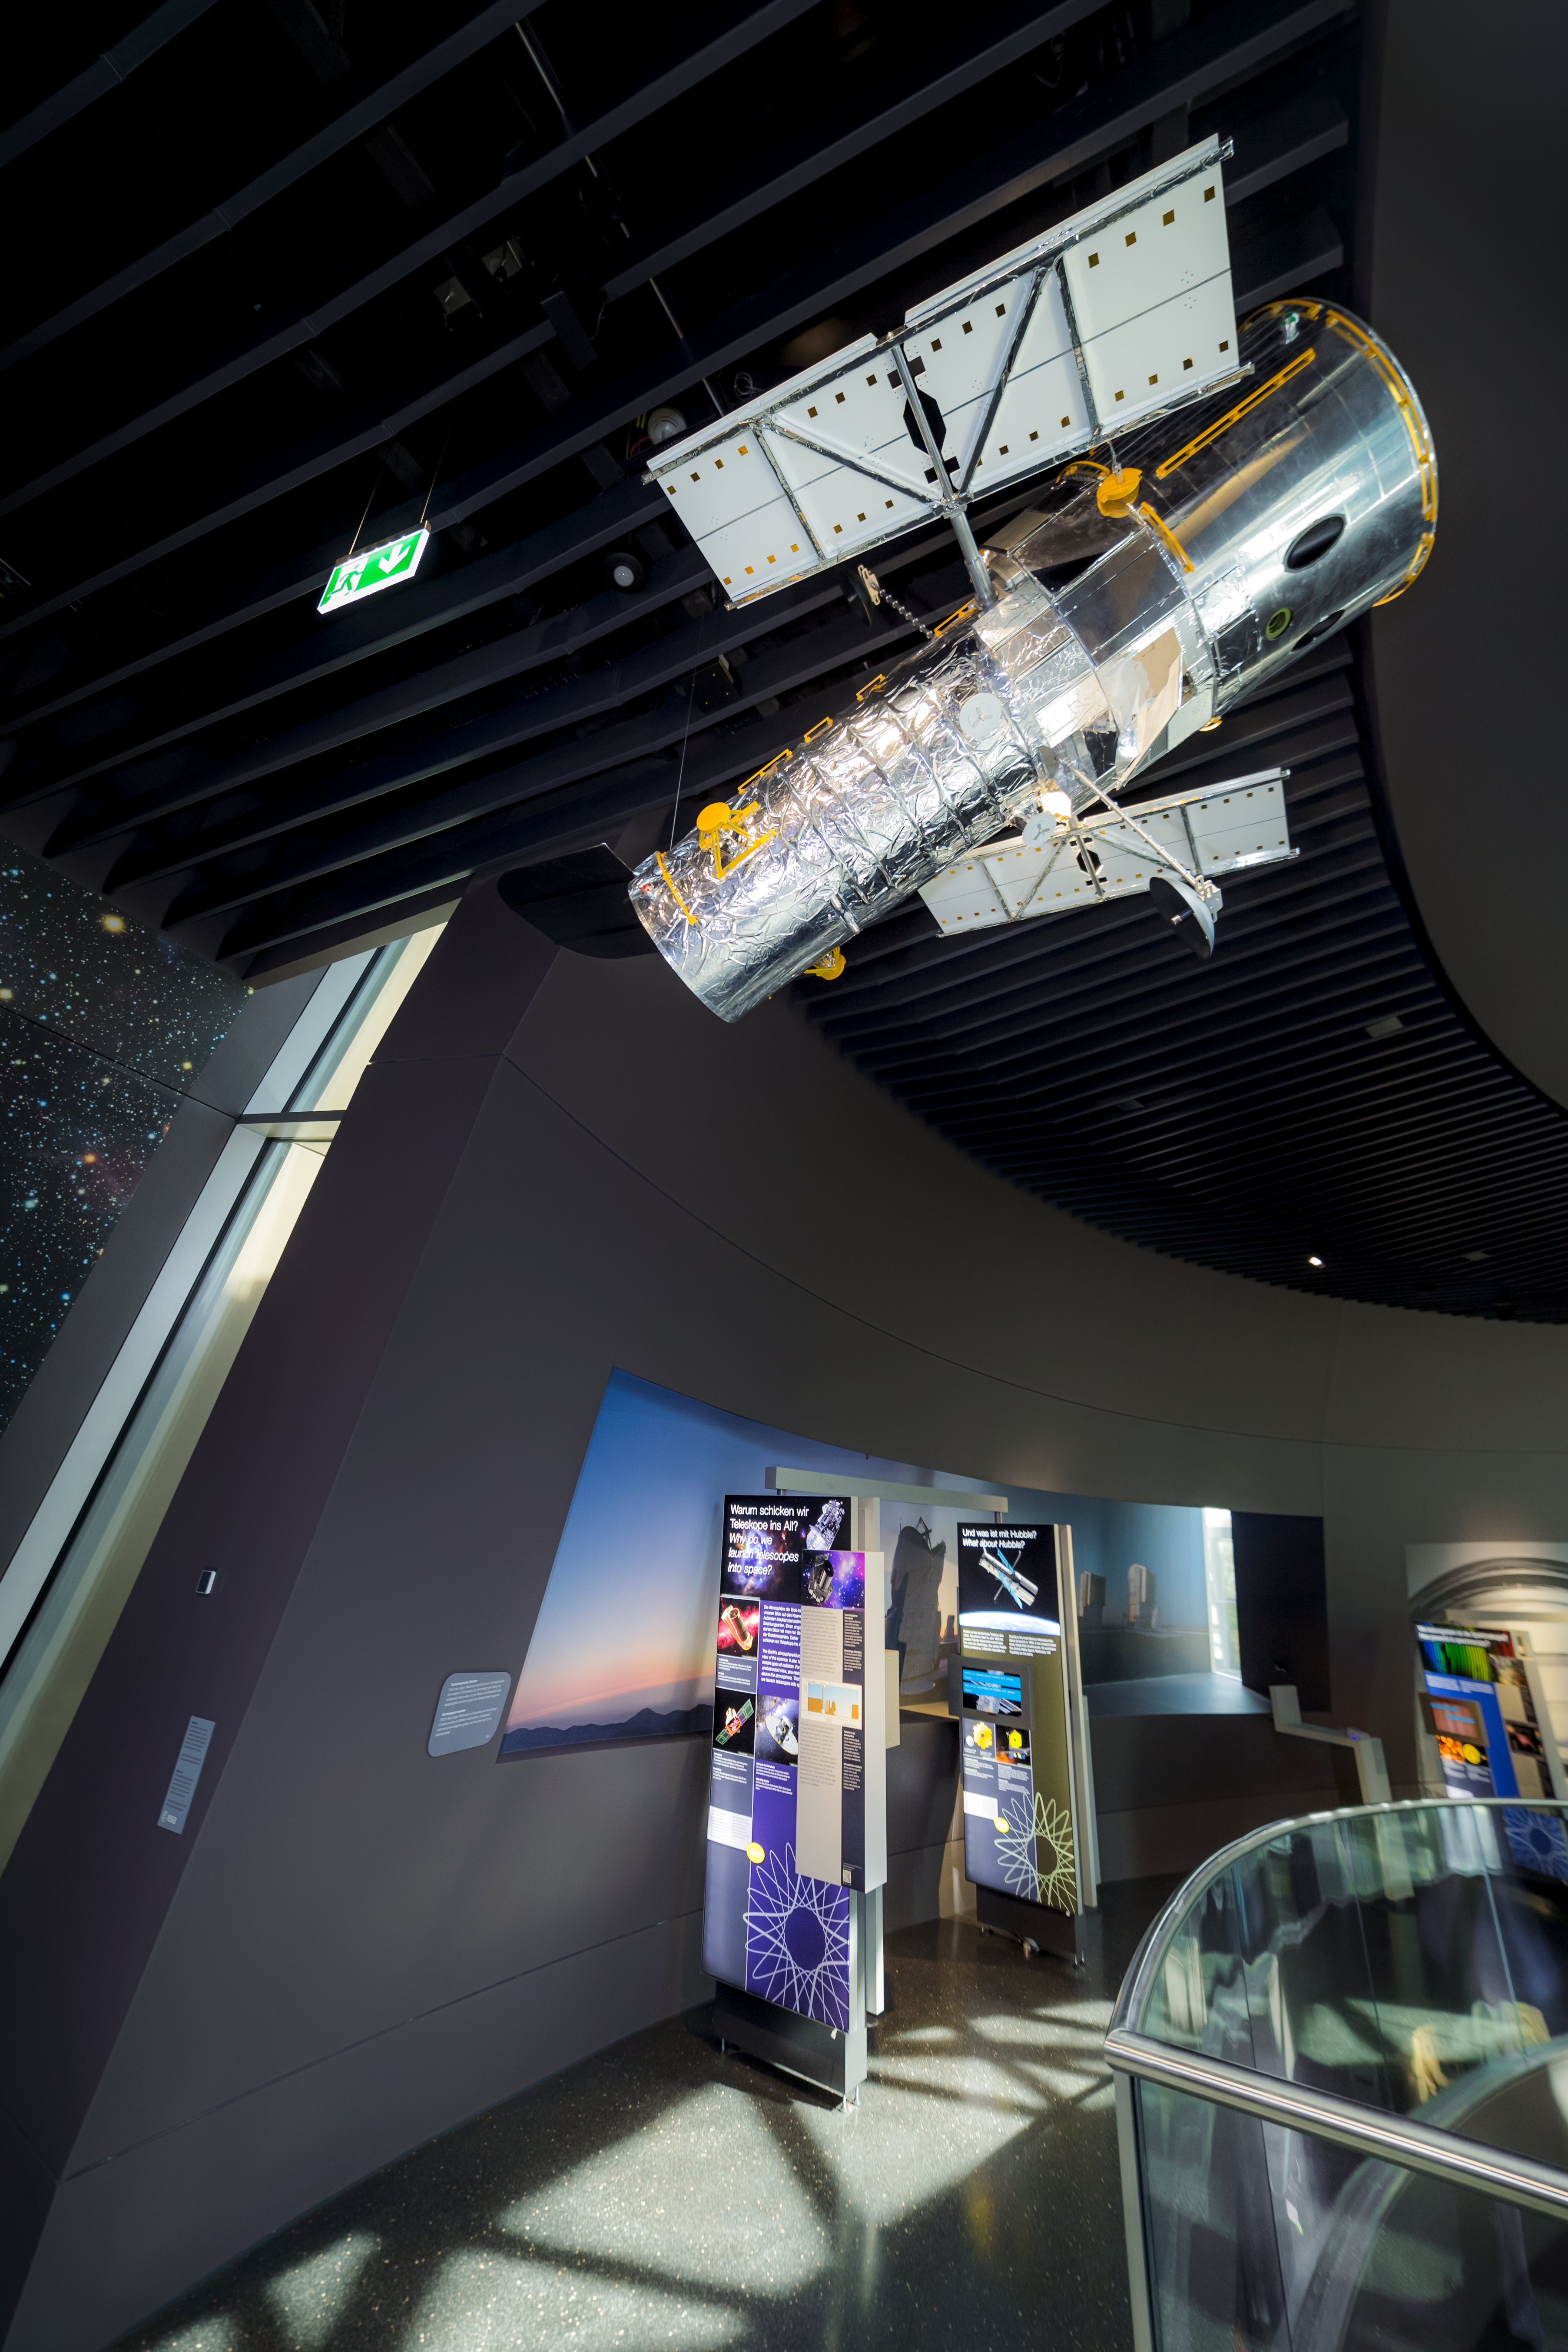

There's a Hubble overhead

Around the exhibit path at the ESO Supernova Planetarium & Visitor Centre there is a model replica of the NASA/ESA Hubble Space Telescope hanging overhead. The exhibit will teach you all about Hubble and other space telescopes. In reality, the Hubble Space Telescope is 13.3-metres long and weighs around 12 000 kg.

The model is a loan from the European Space Agency (ESA).

The exhibition is called The Living Universe and focuses on the human–Universe connection, general astronomy, life in the Universe, and how we observe the Universe.

Credit: ESO/P. Horálek